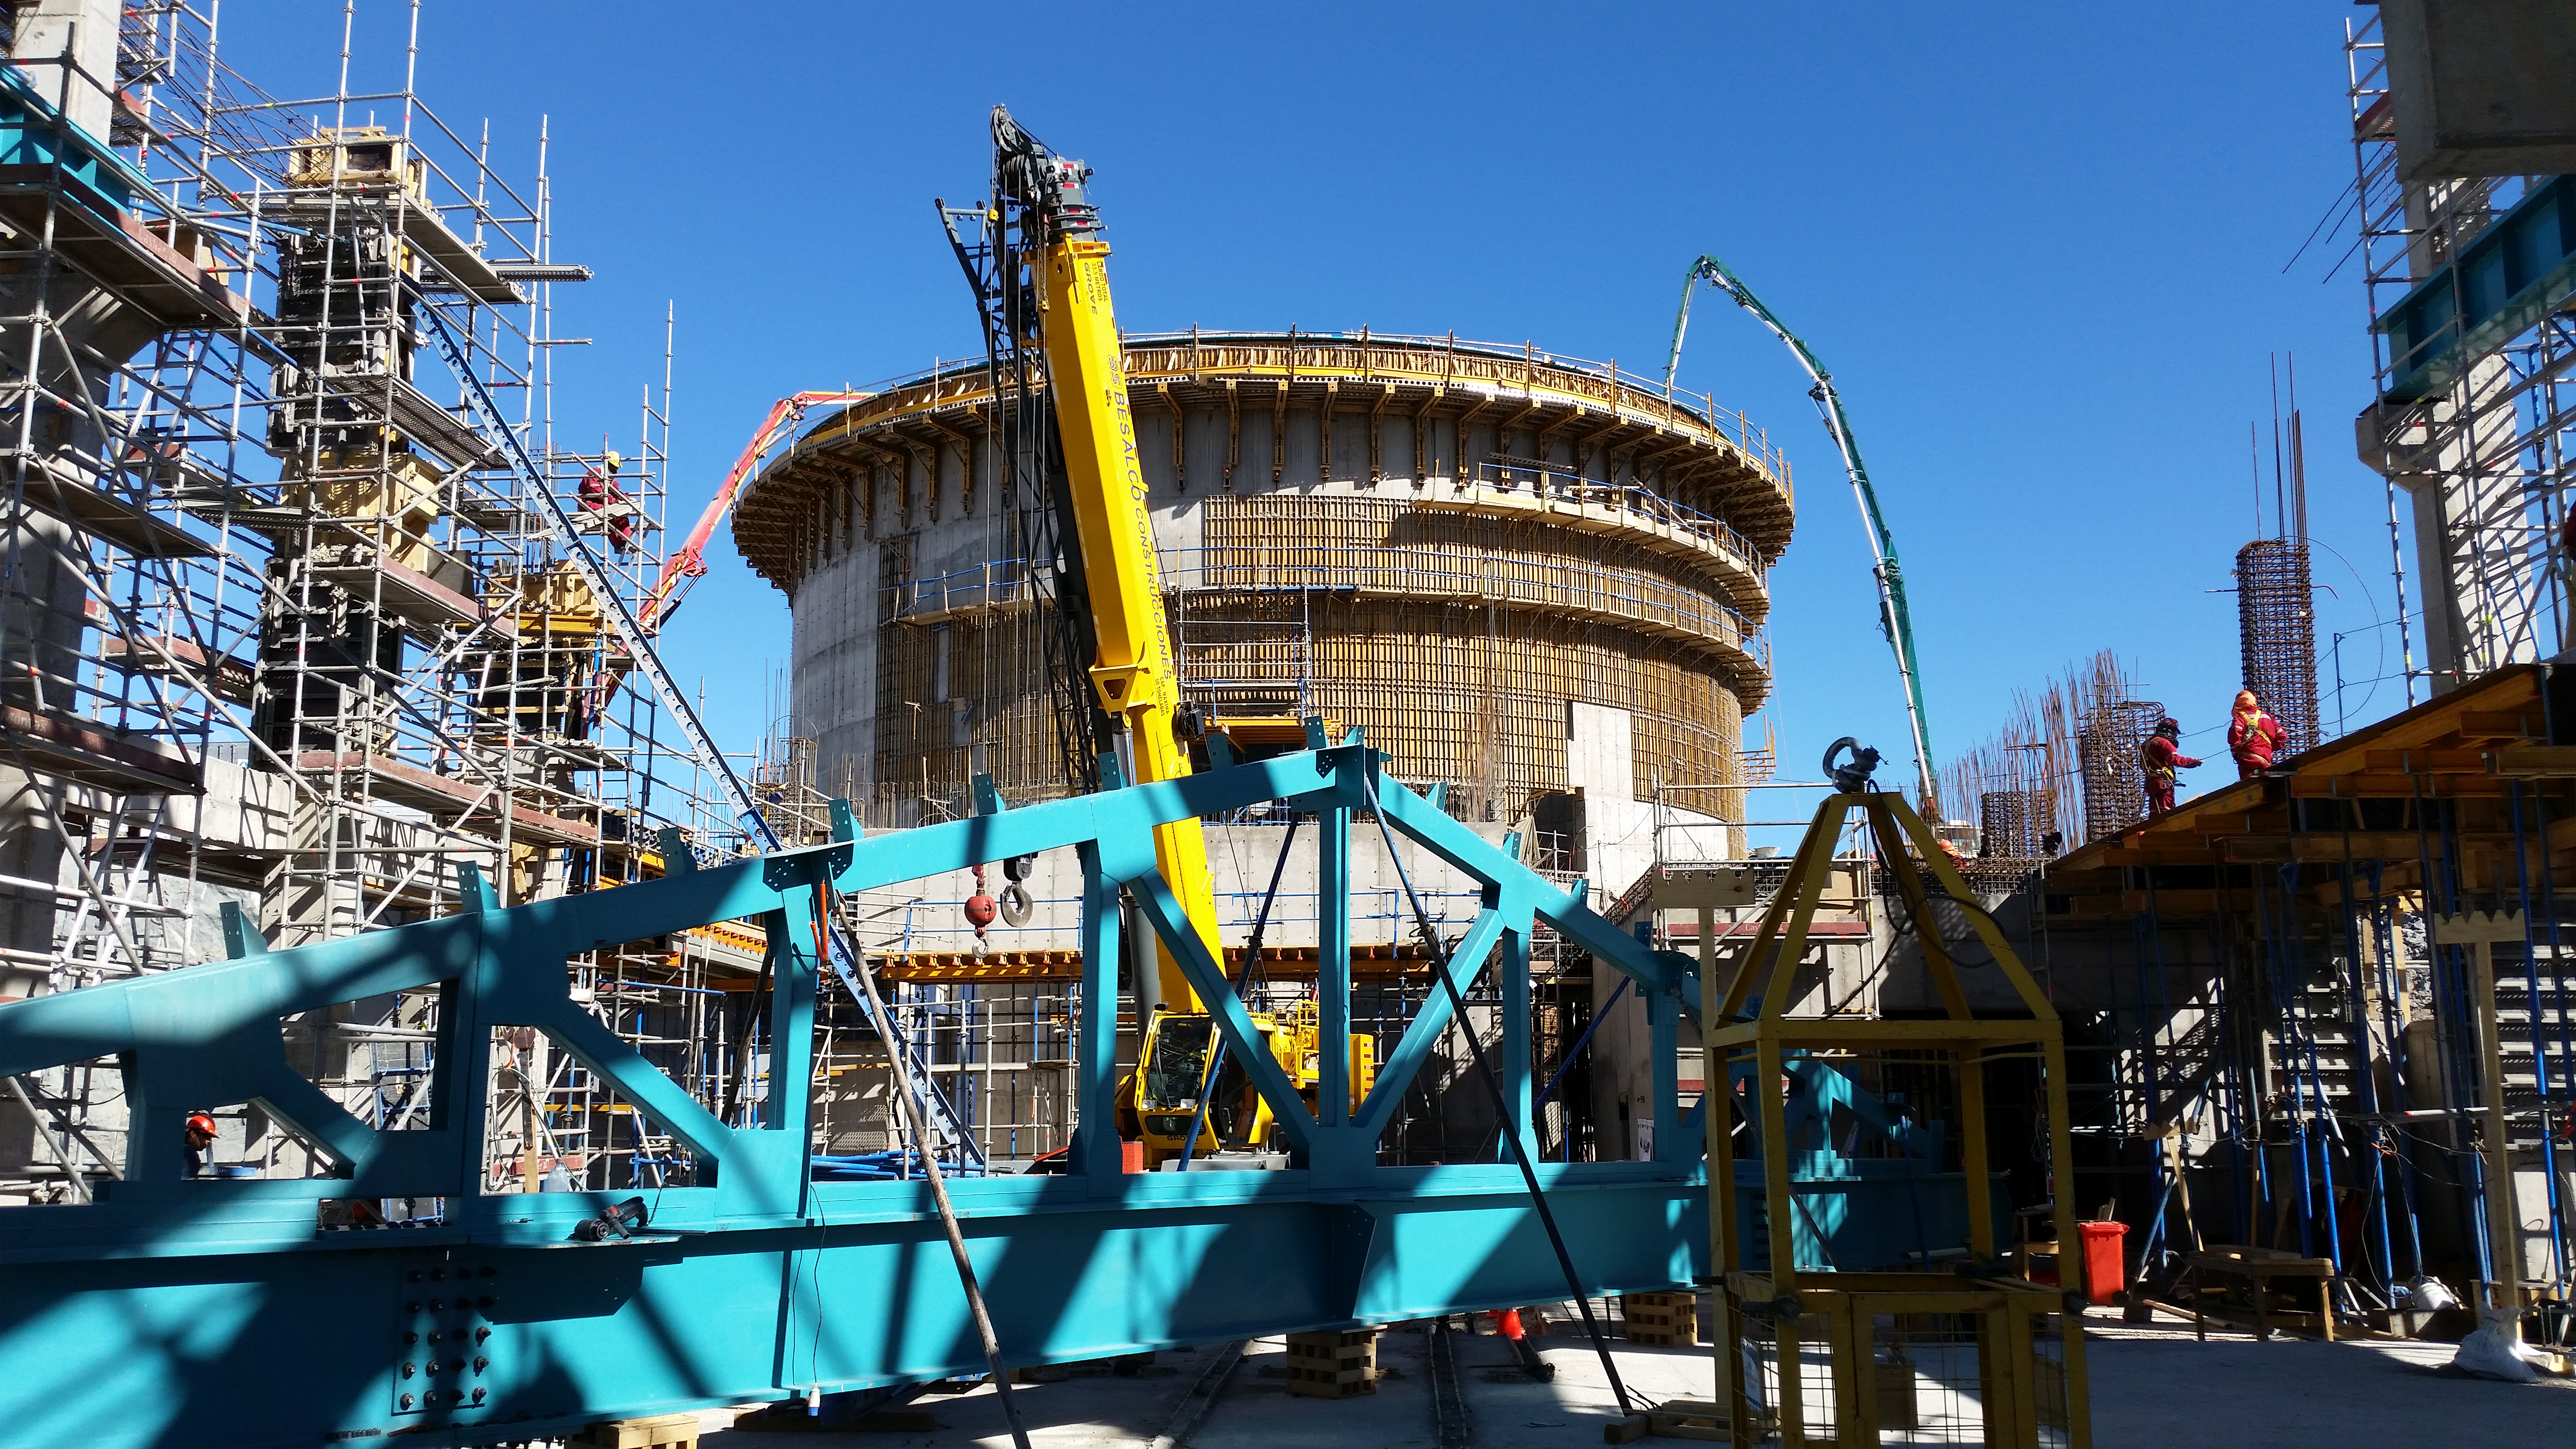

Final pour

Final concrete pour to complete the lower enclosure.

Credit: Rubin Observatory/NSF/AURA